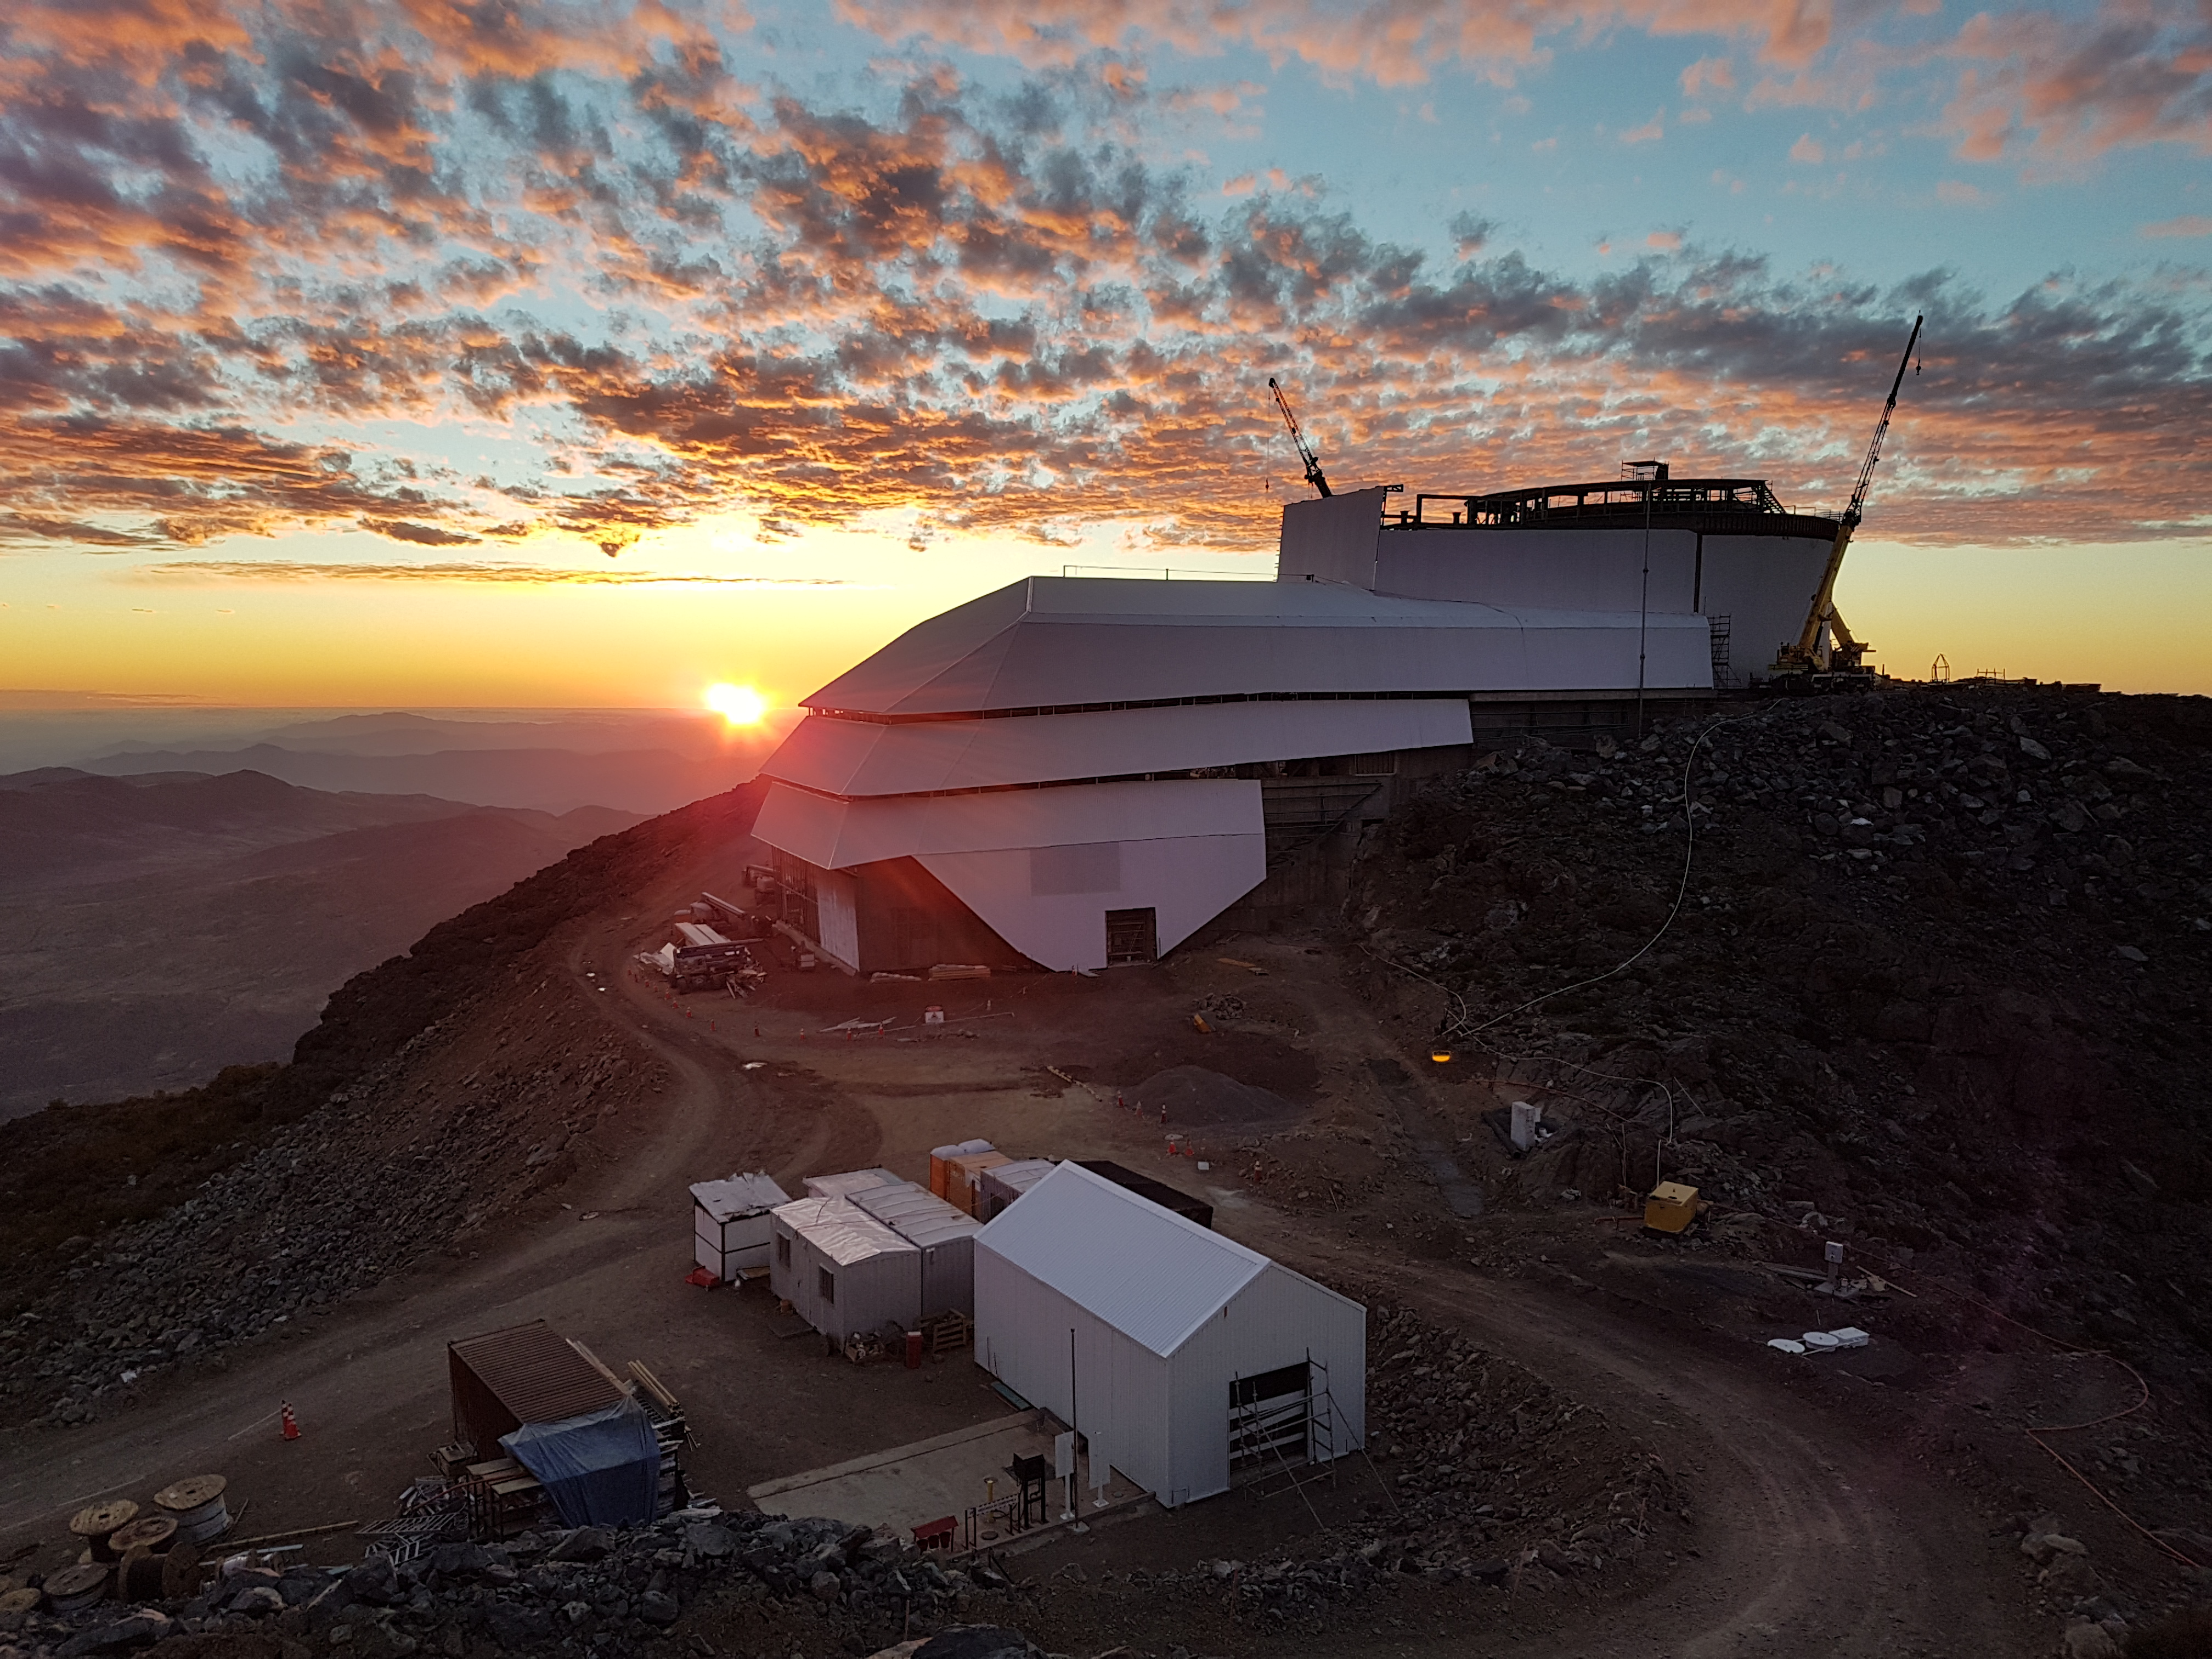

Weekly Construction Photos

Sunset views

Credit: Rubin Observatory/NSF/AURA